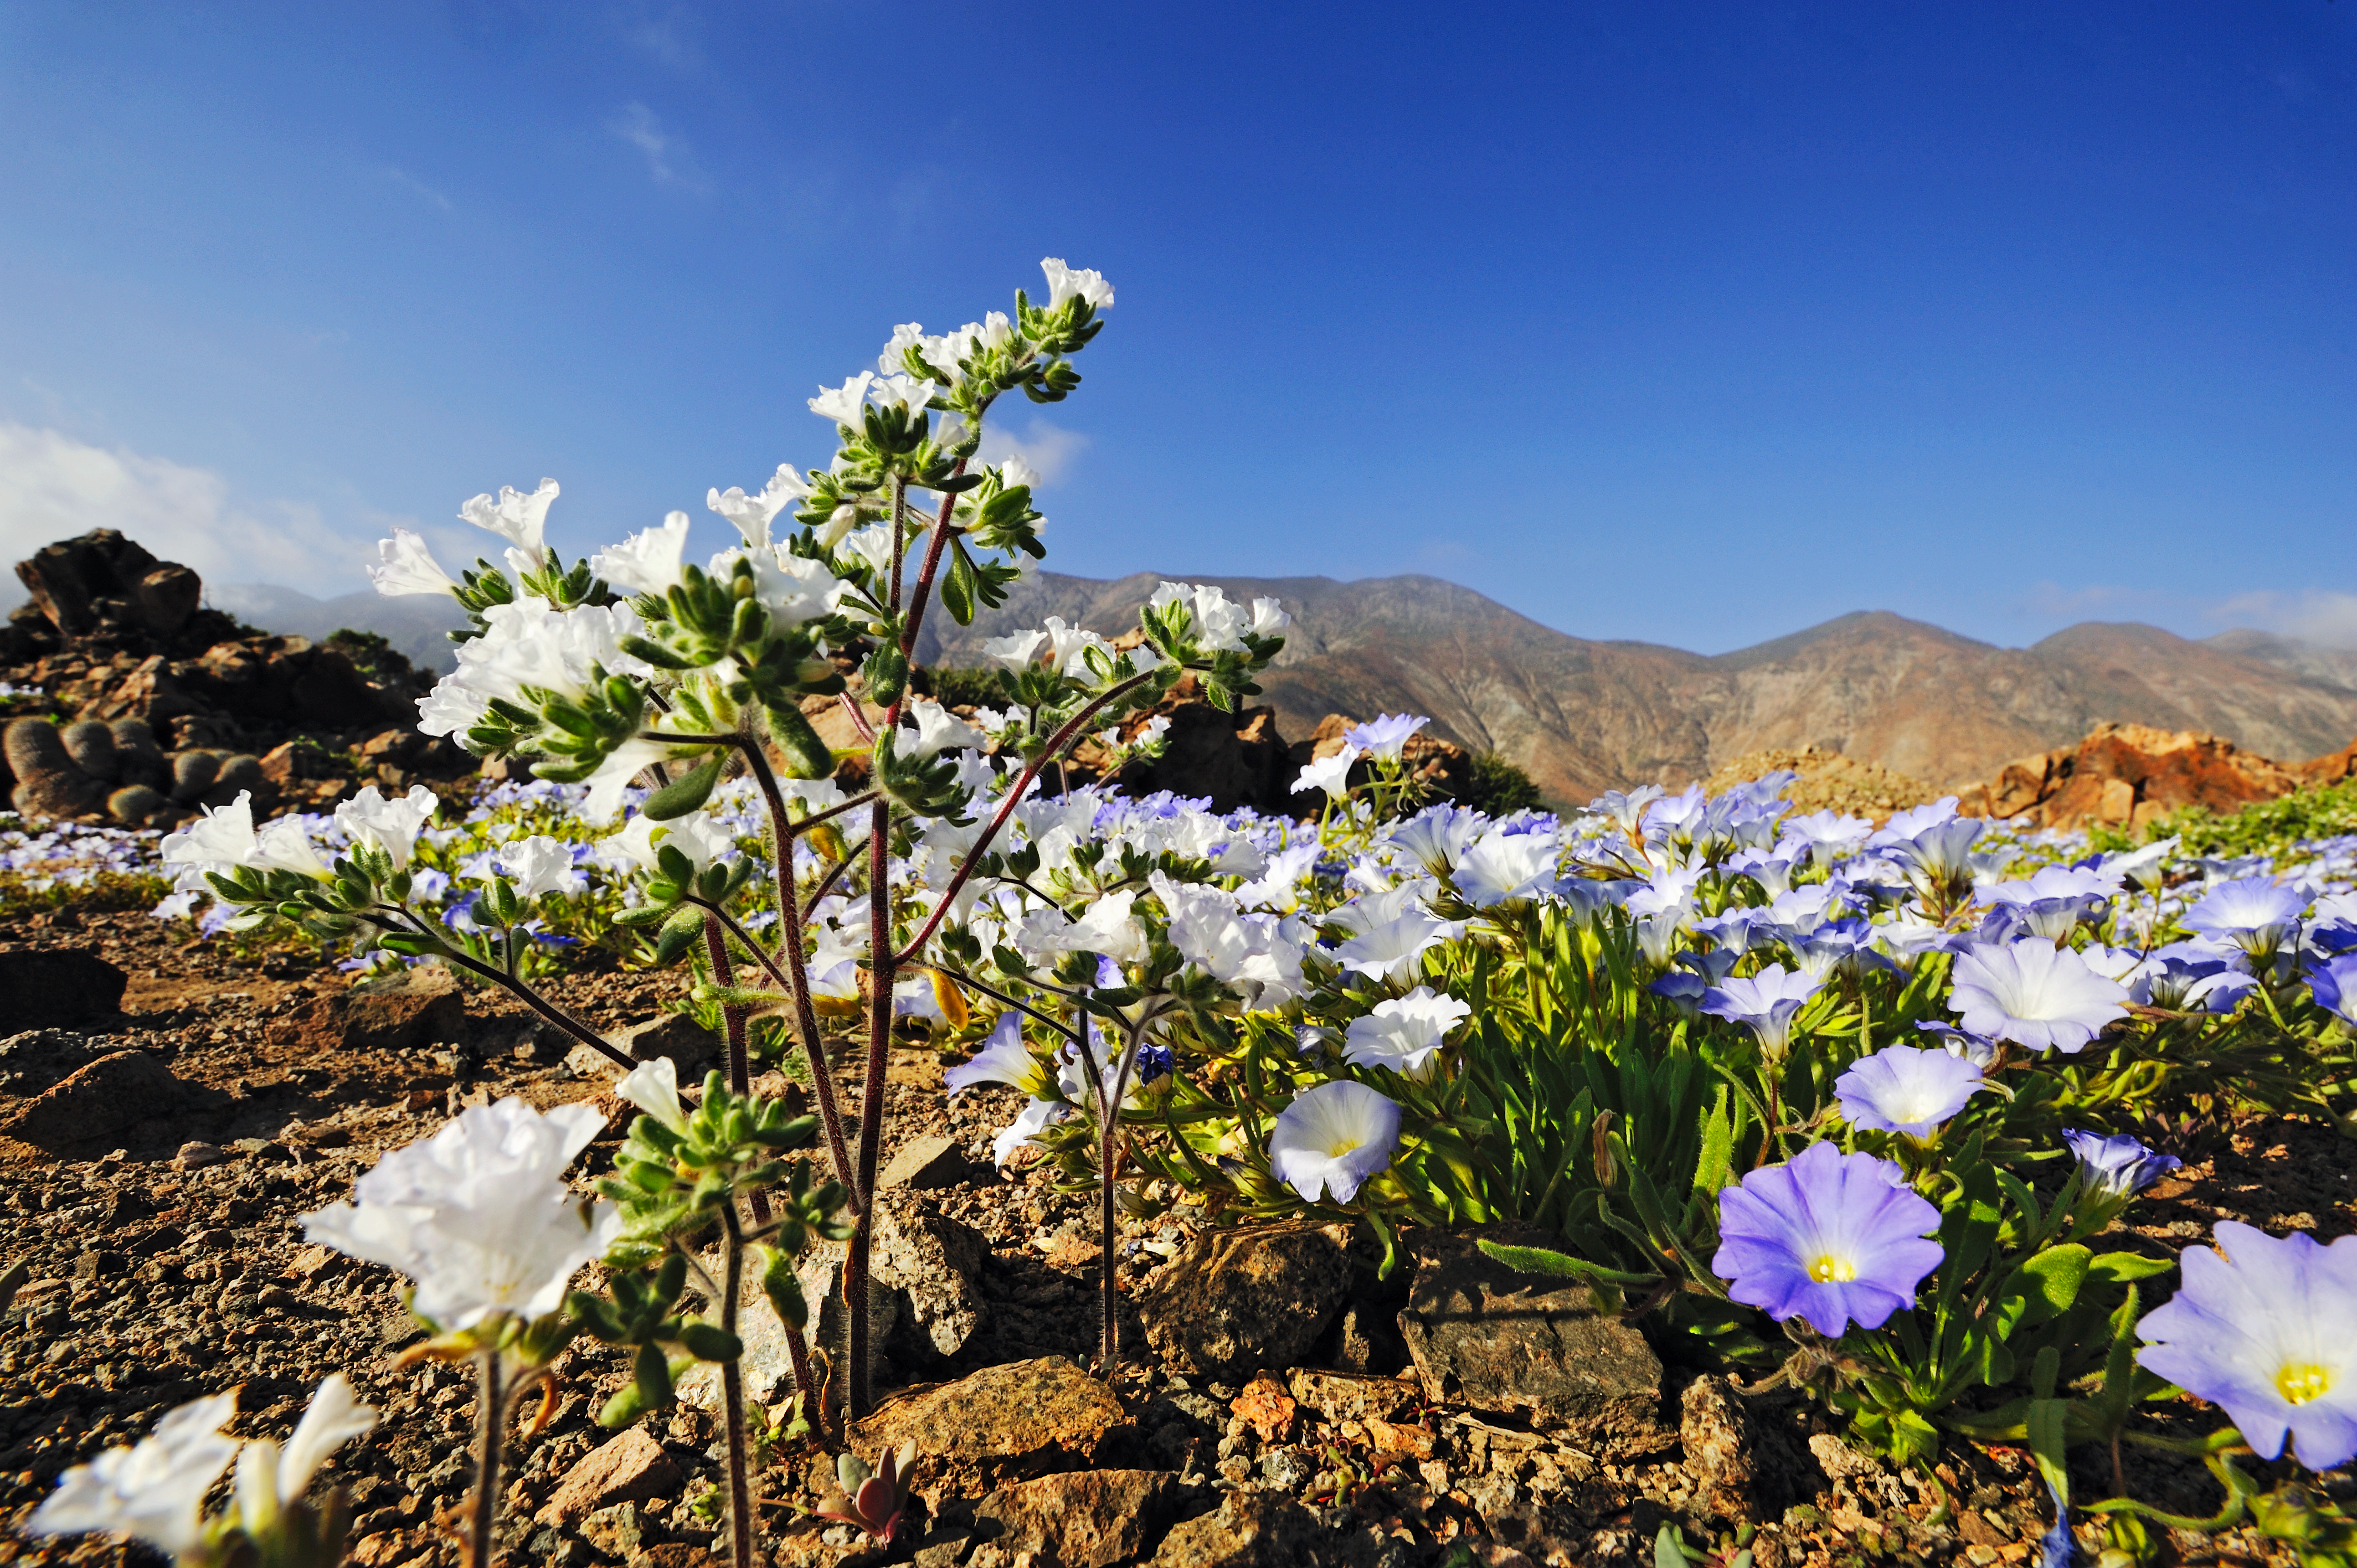

Atacama Desert in bloom

The blooming of the Atacama Desert is a miracle of nature and the most impressive and beautiful phenomenon to take place in Chile.

Credit: ESO